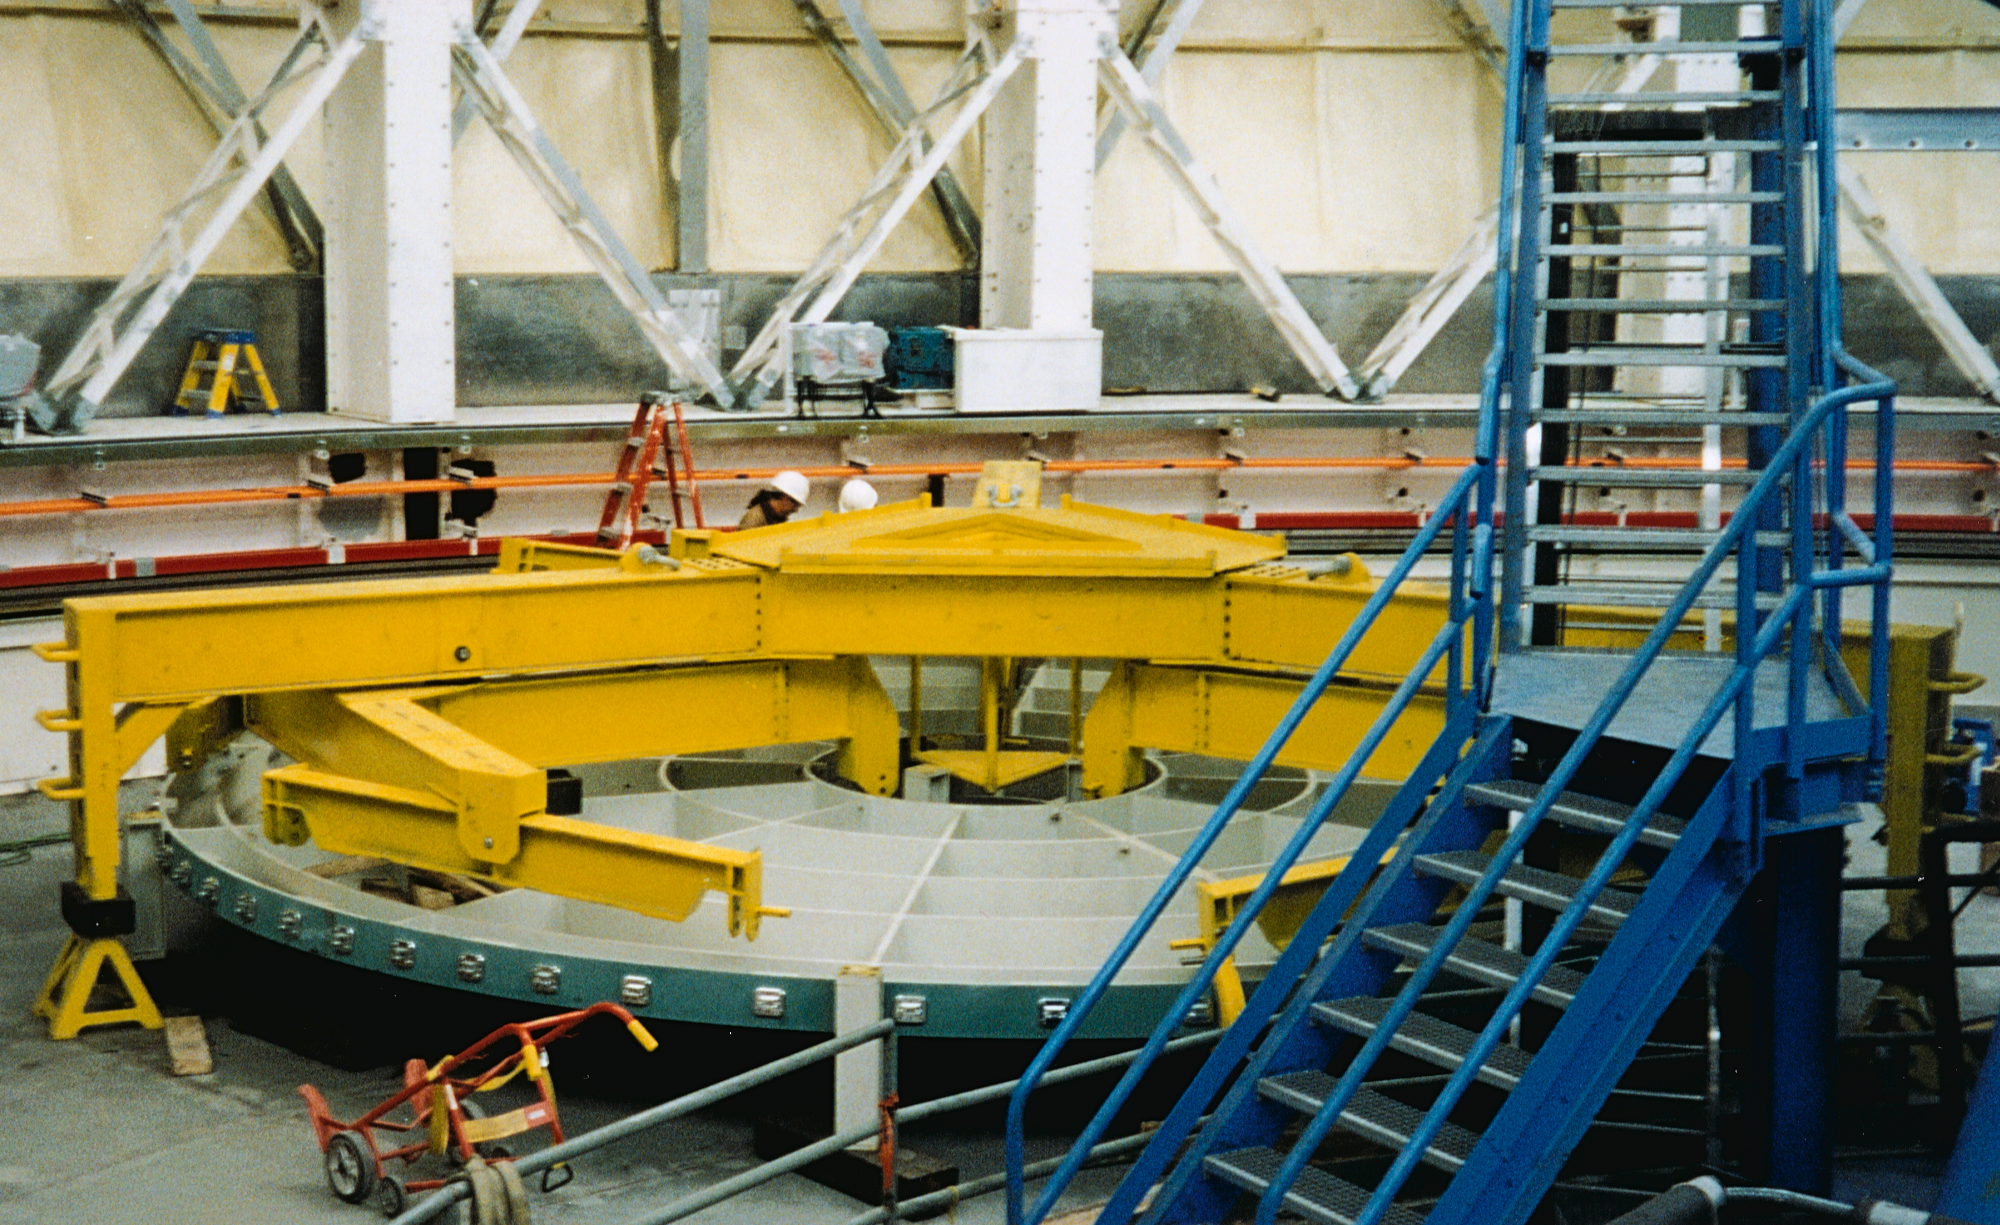

Gemini North, Hawaii

The primary mirror lifter assembly in position over the dummy primary mirror. March 27th, 1998.

Credit: NOIRLab/NSF/AURA